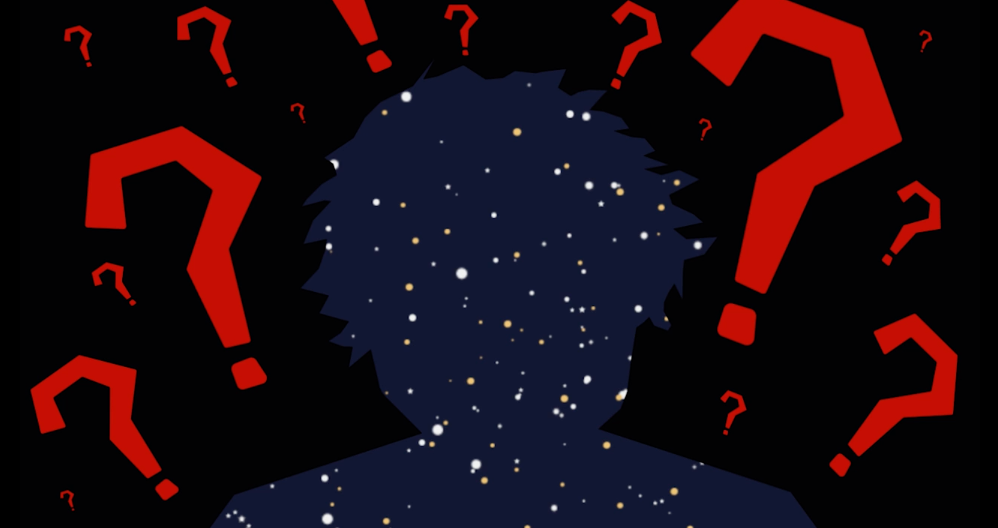

#WAWUA - We are Stardust!

Episode 03 | Season 01 With colorful artwork and clever animations, these short videos delve into topics that explain the fundamentals of radio astronomy, including interferometry (why an array of antennas works as one telescope), astrochemistry (the molecules and elements found in space), the basics of light and the electromagnetic spectrum, the hidden features of the “cold” universe, and the origin and destiny of stardust.

Credit: ALMA (ESO/NAOJ/NRAO); María Corrêa-Mendes et al.